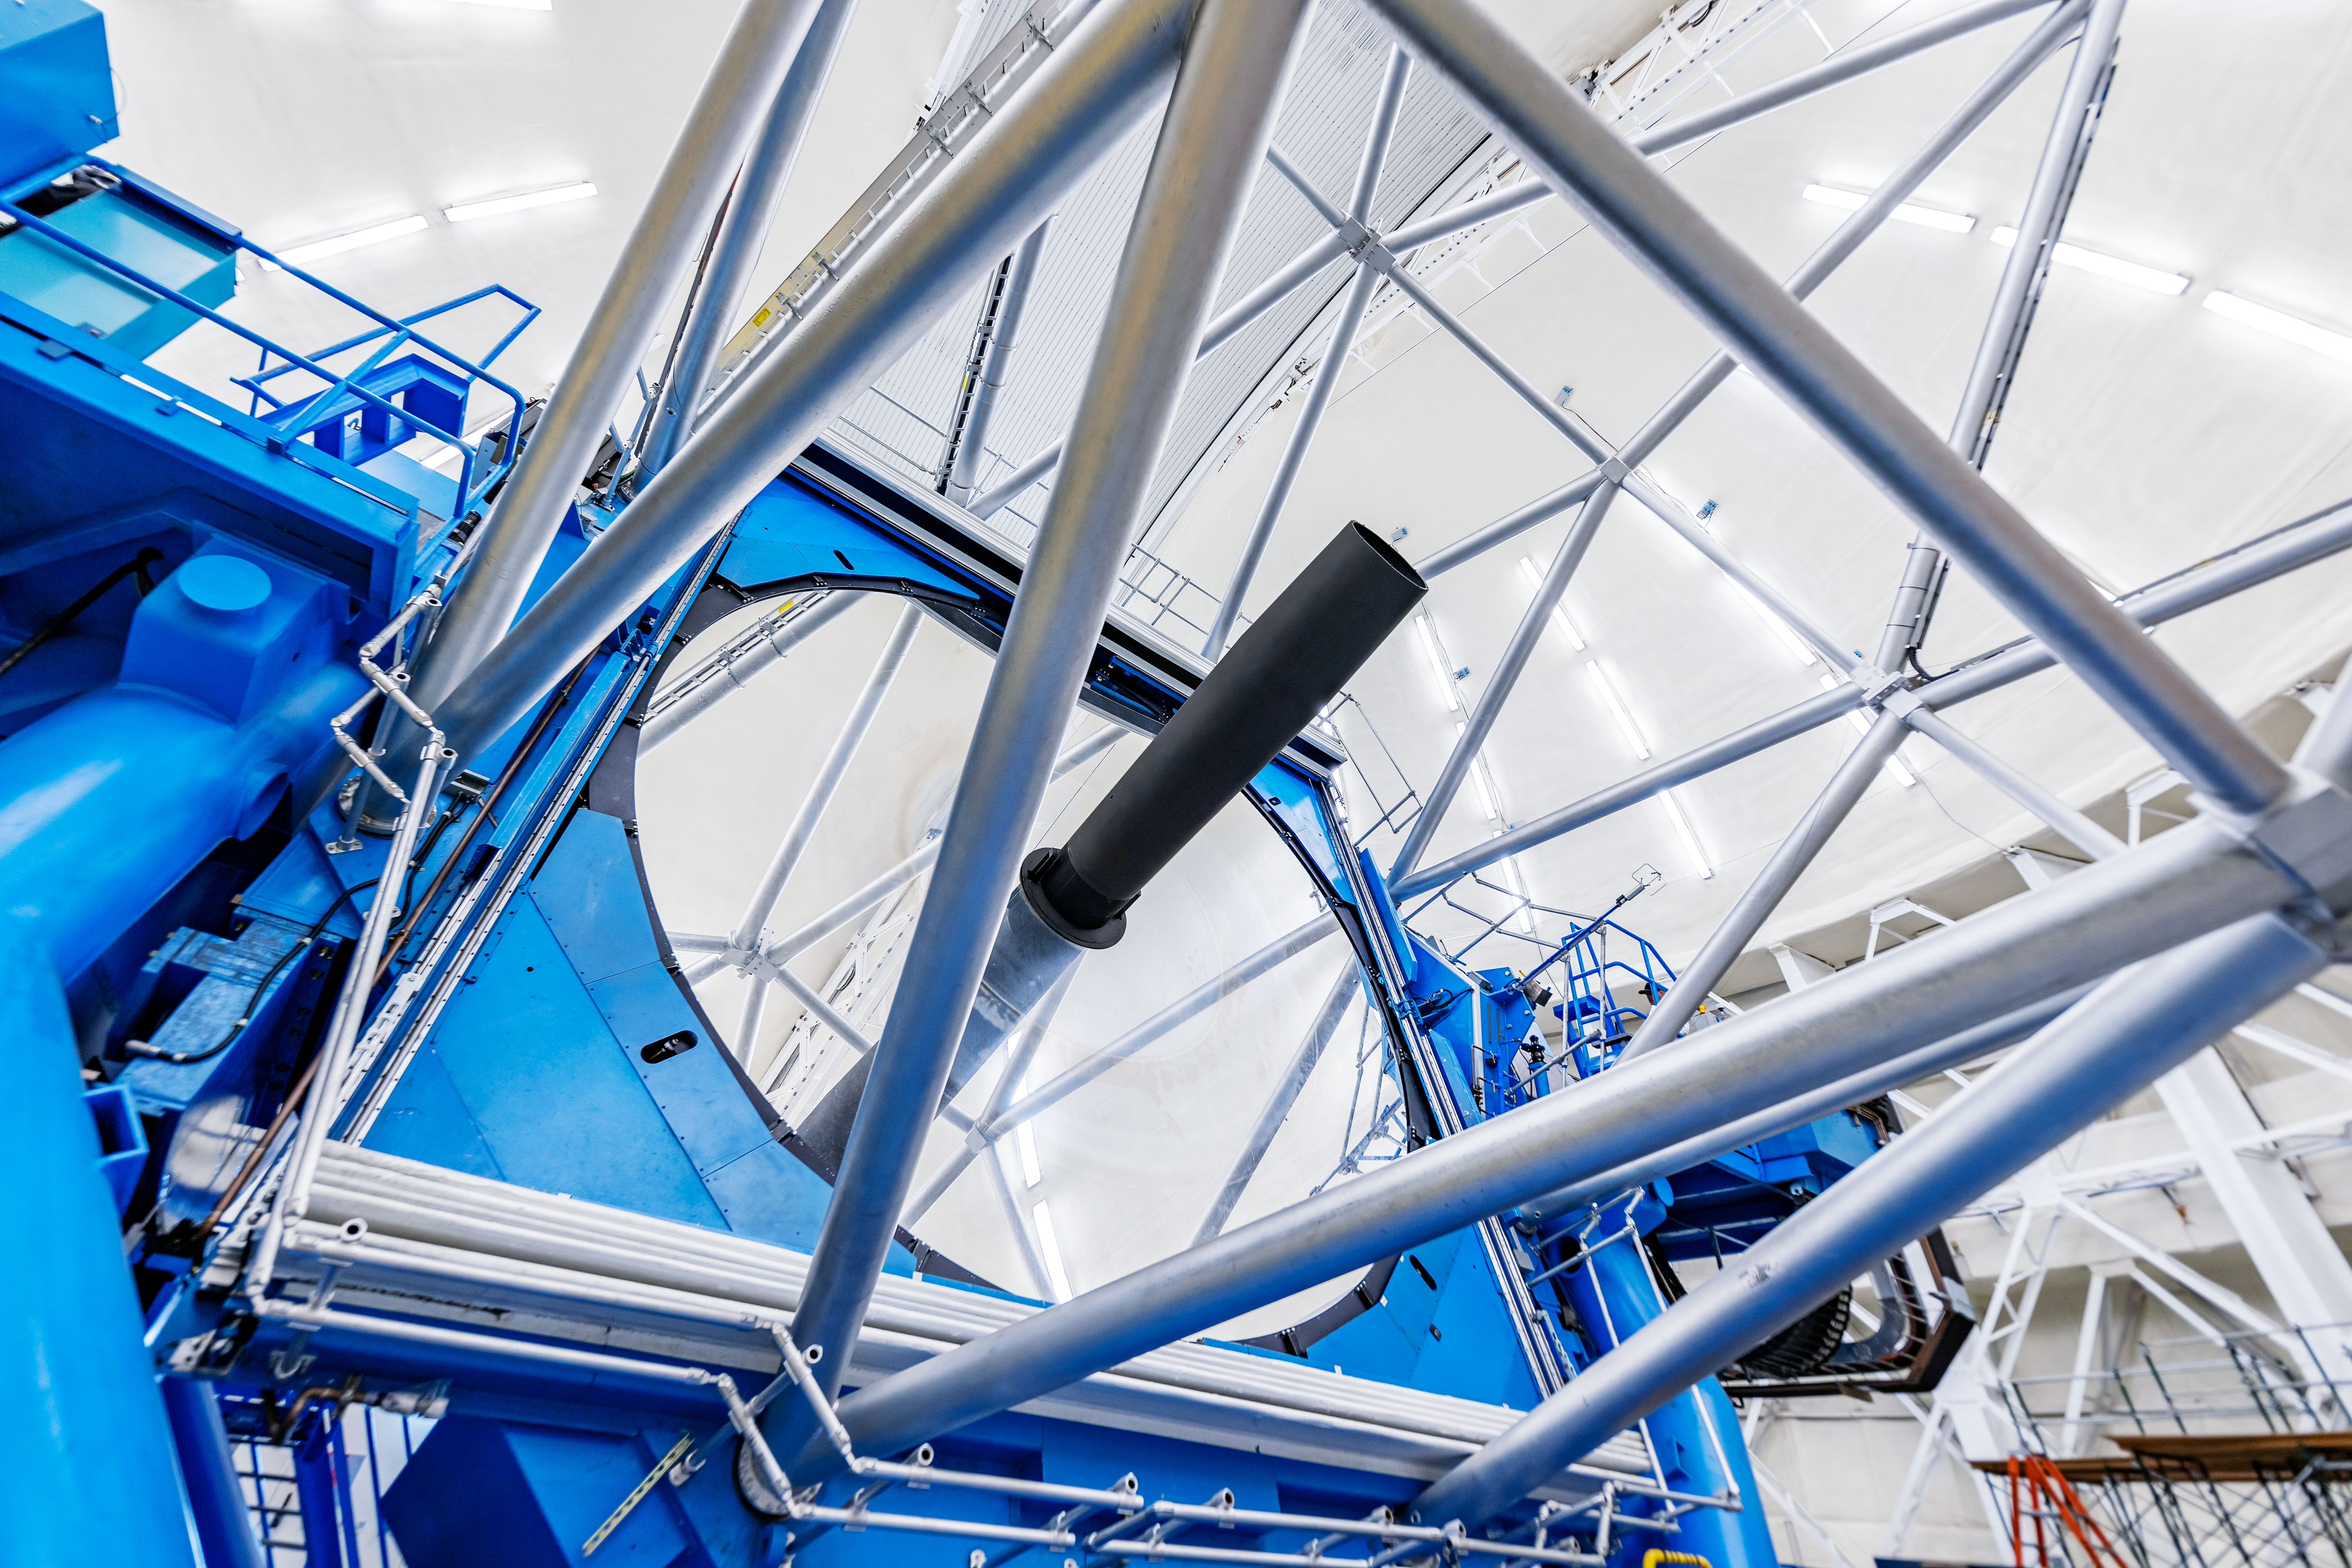

Gemini North Cleaned Mirror

Gemini North's primary mirror after cleaning as part of a regular maintenance program.

Credit: International Gemini Observatory/NOIRLab/NSF/AURA/ T. Slovinský